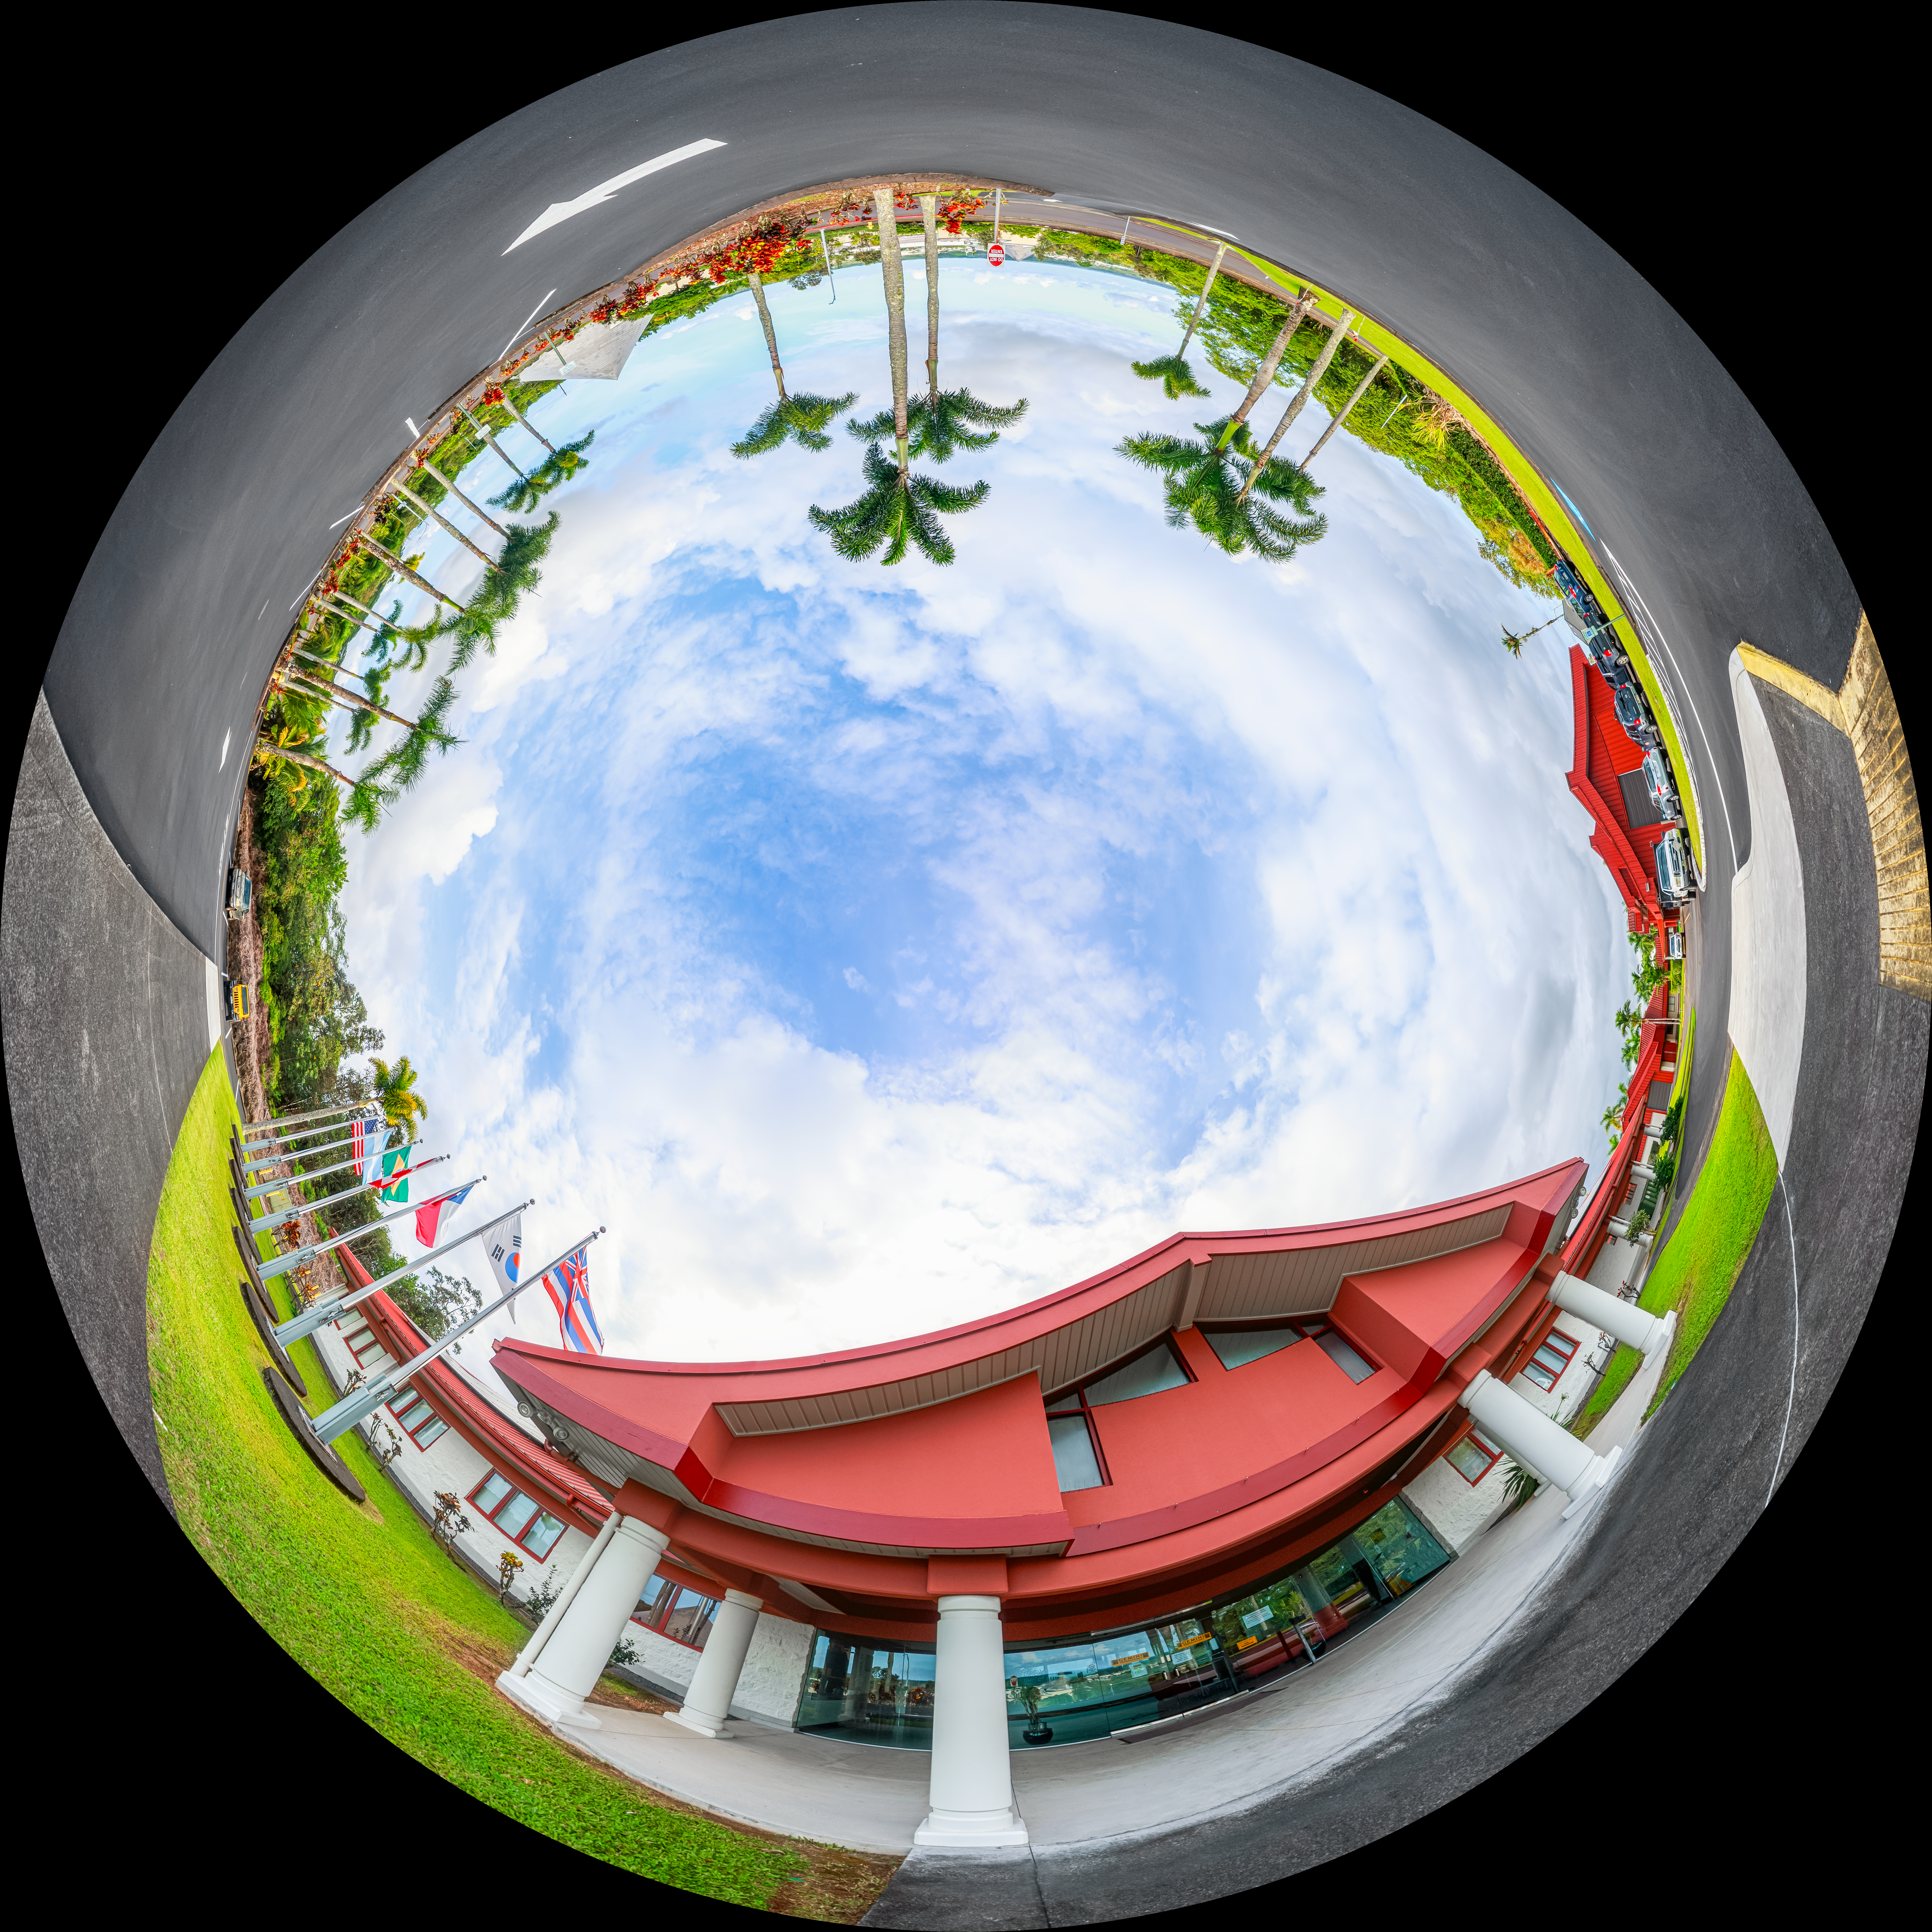

Hilo Base Facility Fulldome

A 360-degree fisheye view of the Gemini North Hilo Base Facility exterior in Hilo, Hawai‘i.

A 360-degree panoramic version of this image can be found here.

Credit: International Gemini Observatory/NOIRLab/NSF/AURA/ P. Horálek